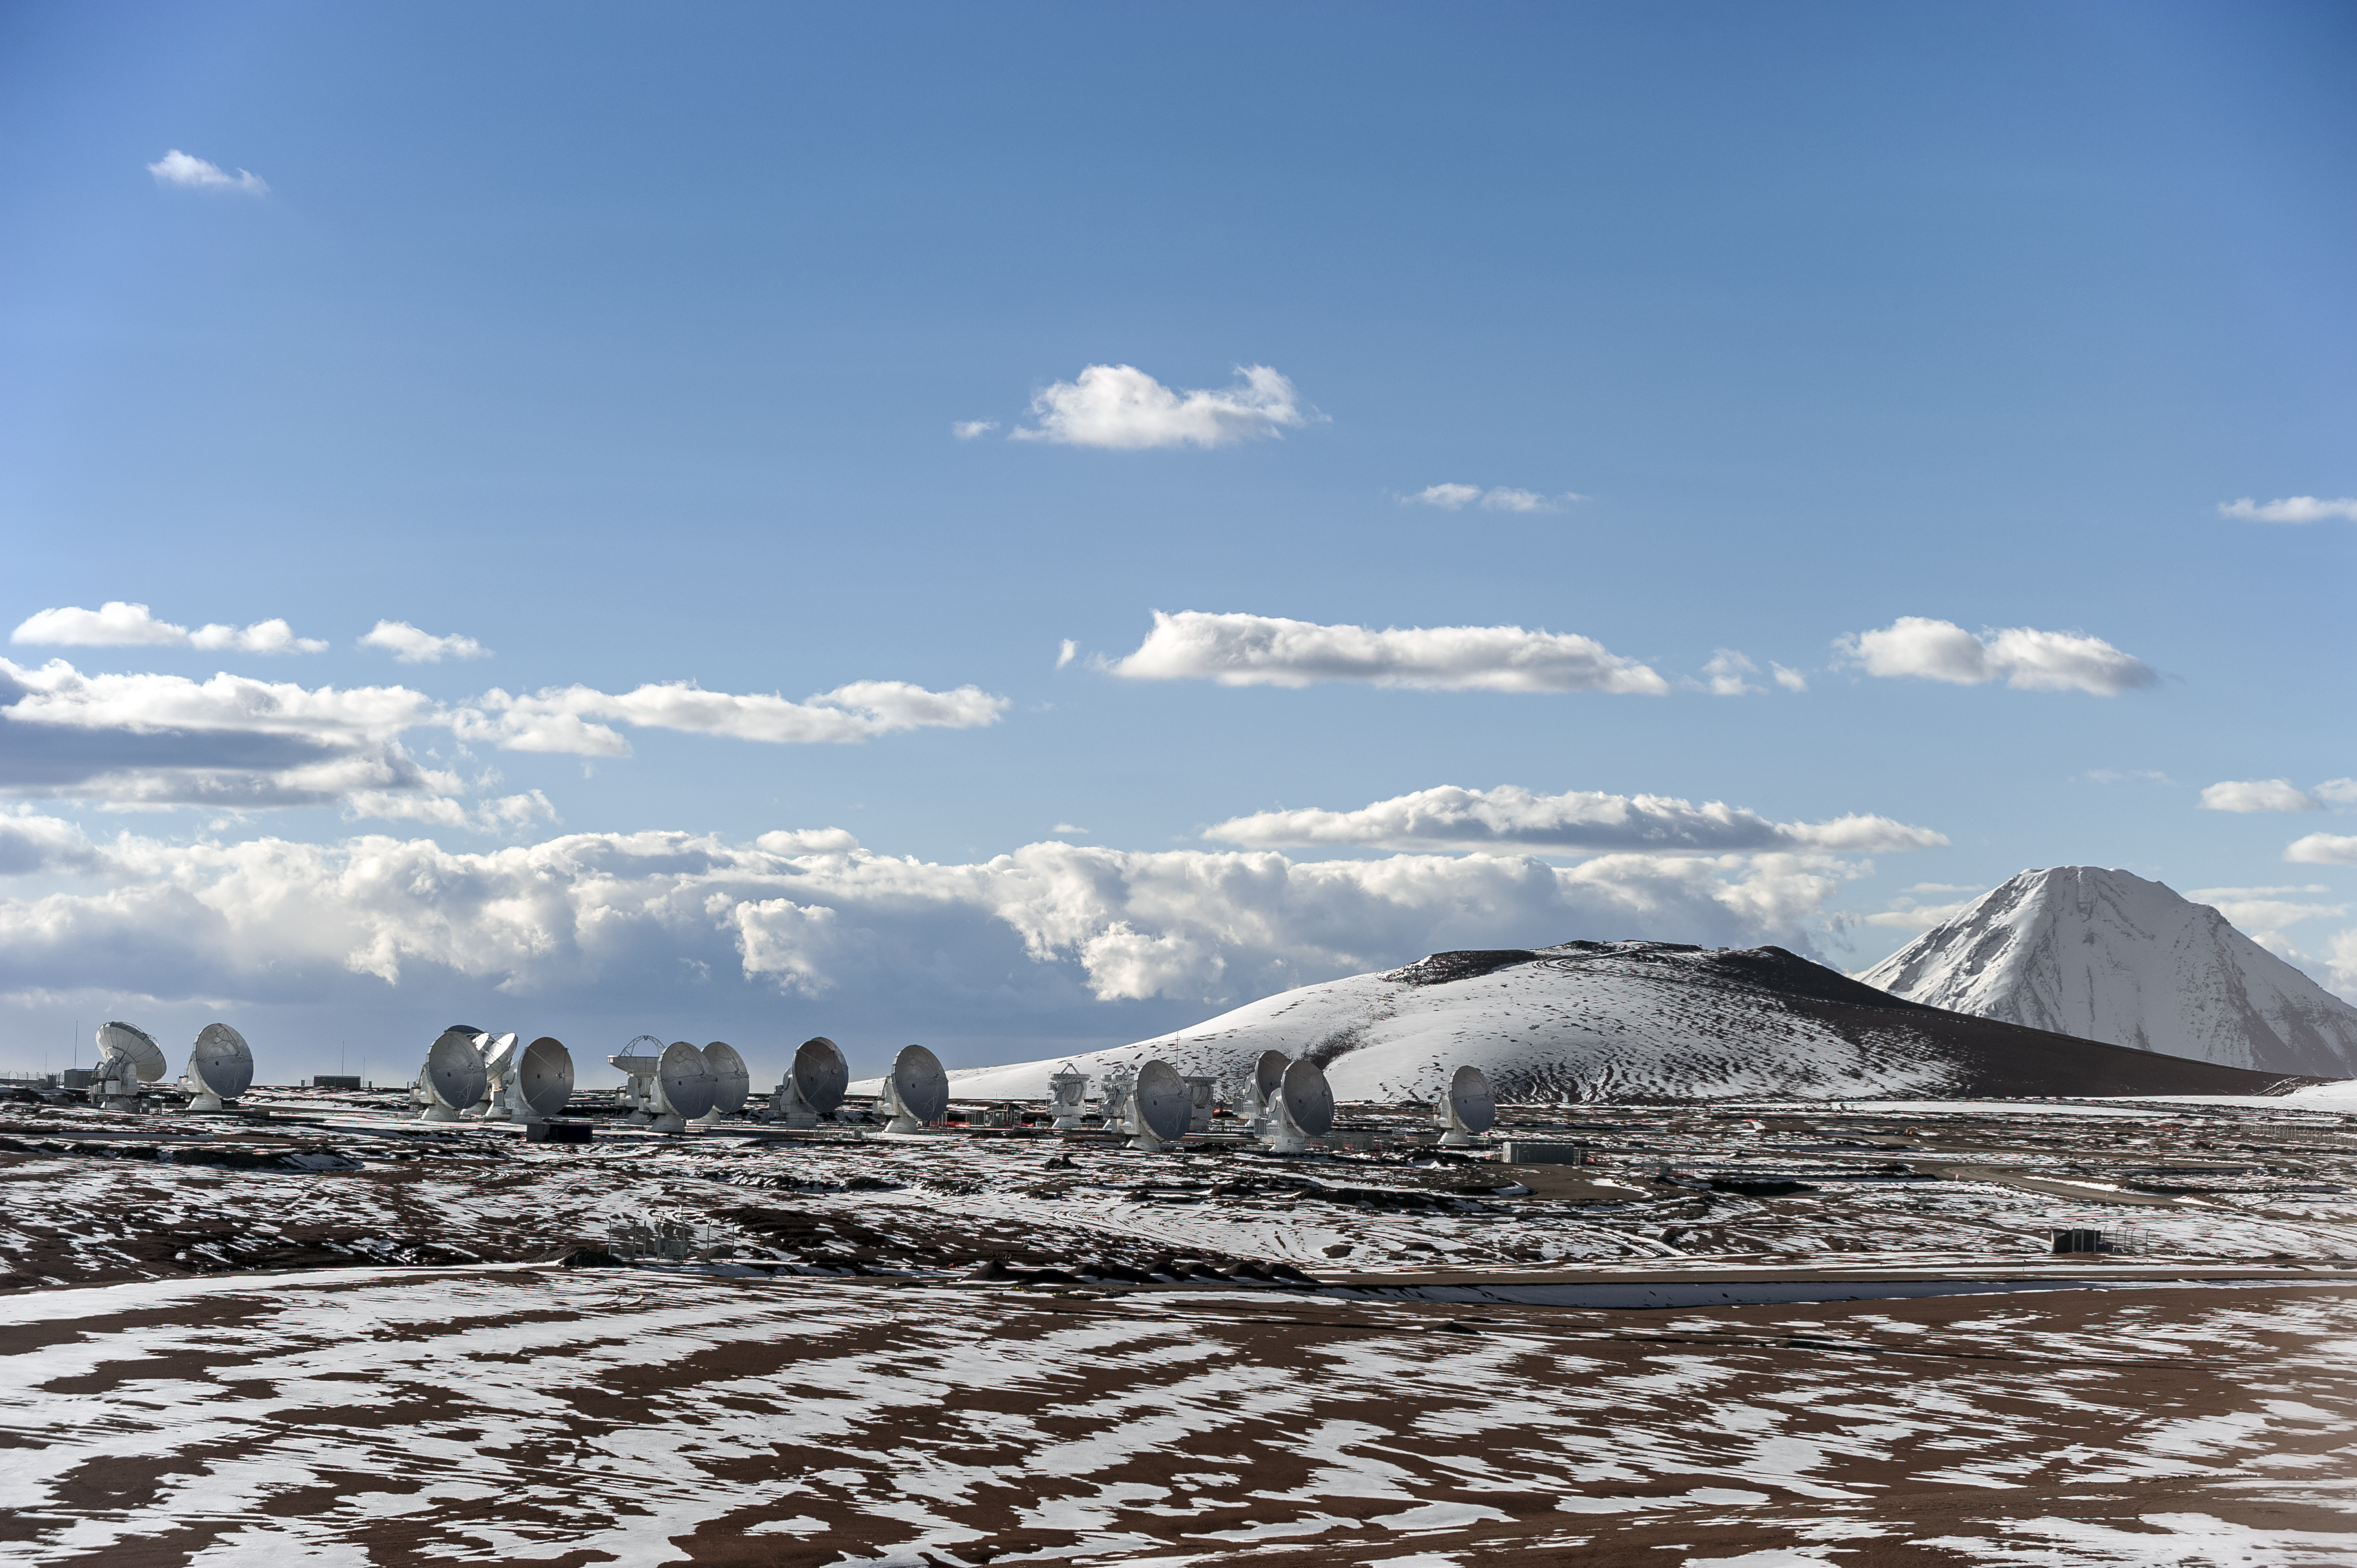

Chilly Chile

Winter arrives for the ALMA antennae atop the Chajnantor Plateau in this snowy scene from the Atacama Desert, northern Chile. In the background, the 5920-metre-high Licancabur volcano can be seen.

Credit: ESO/M. Alexander